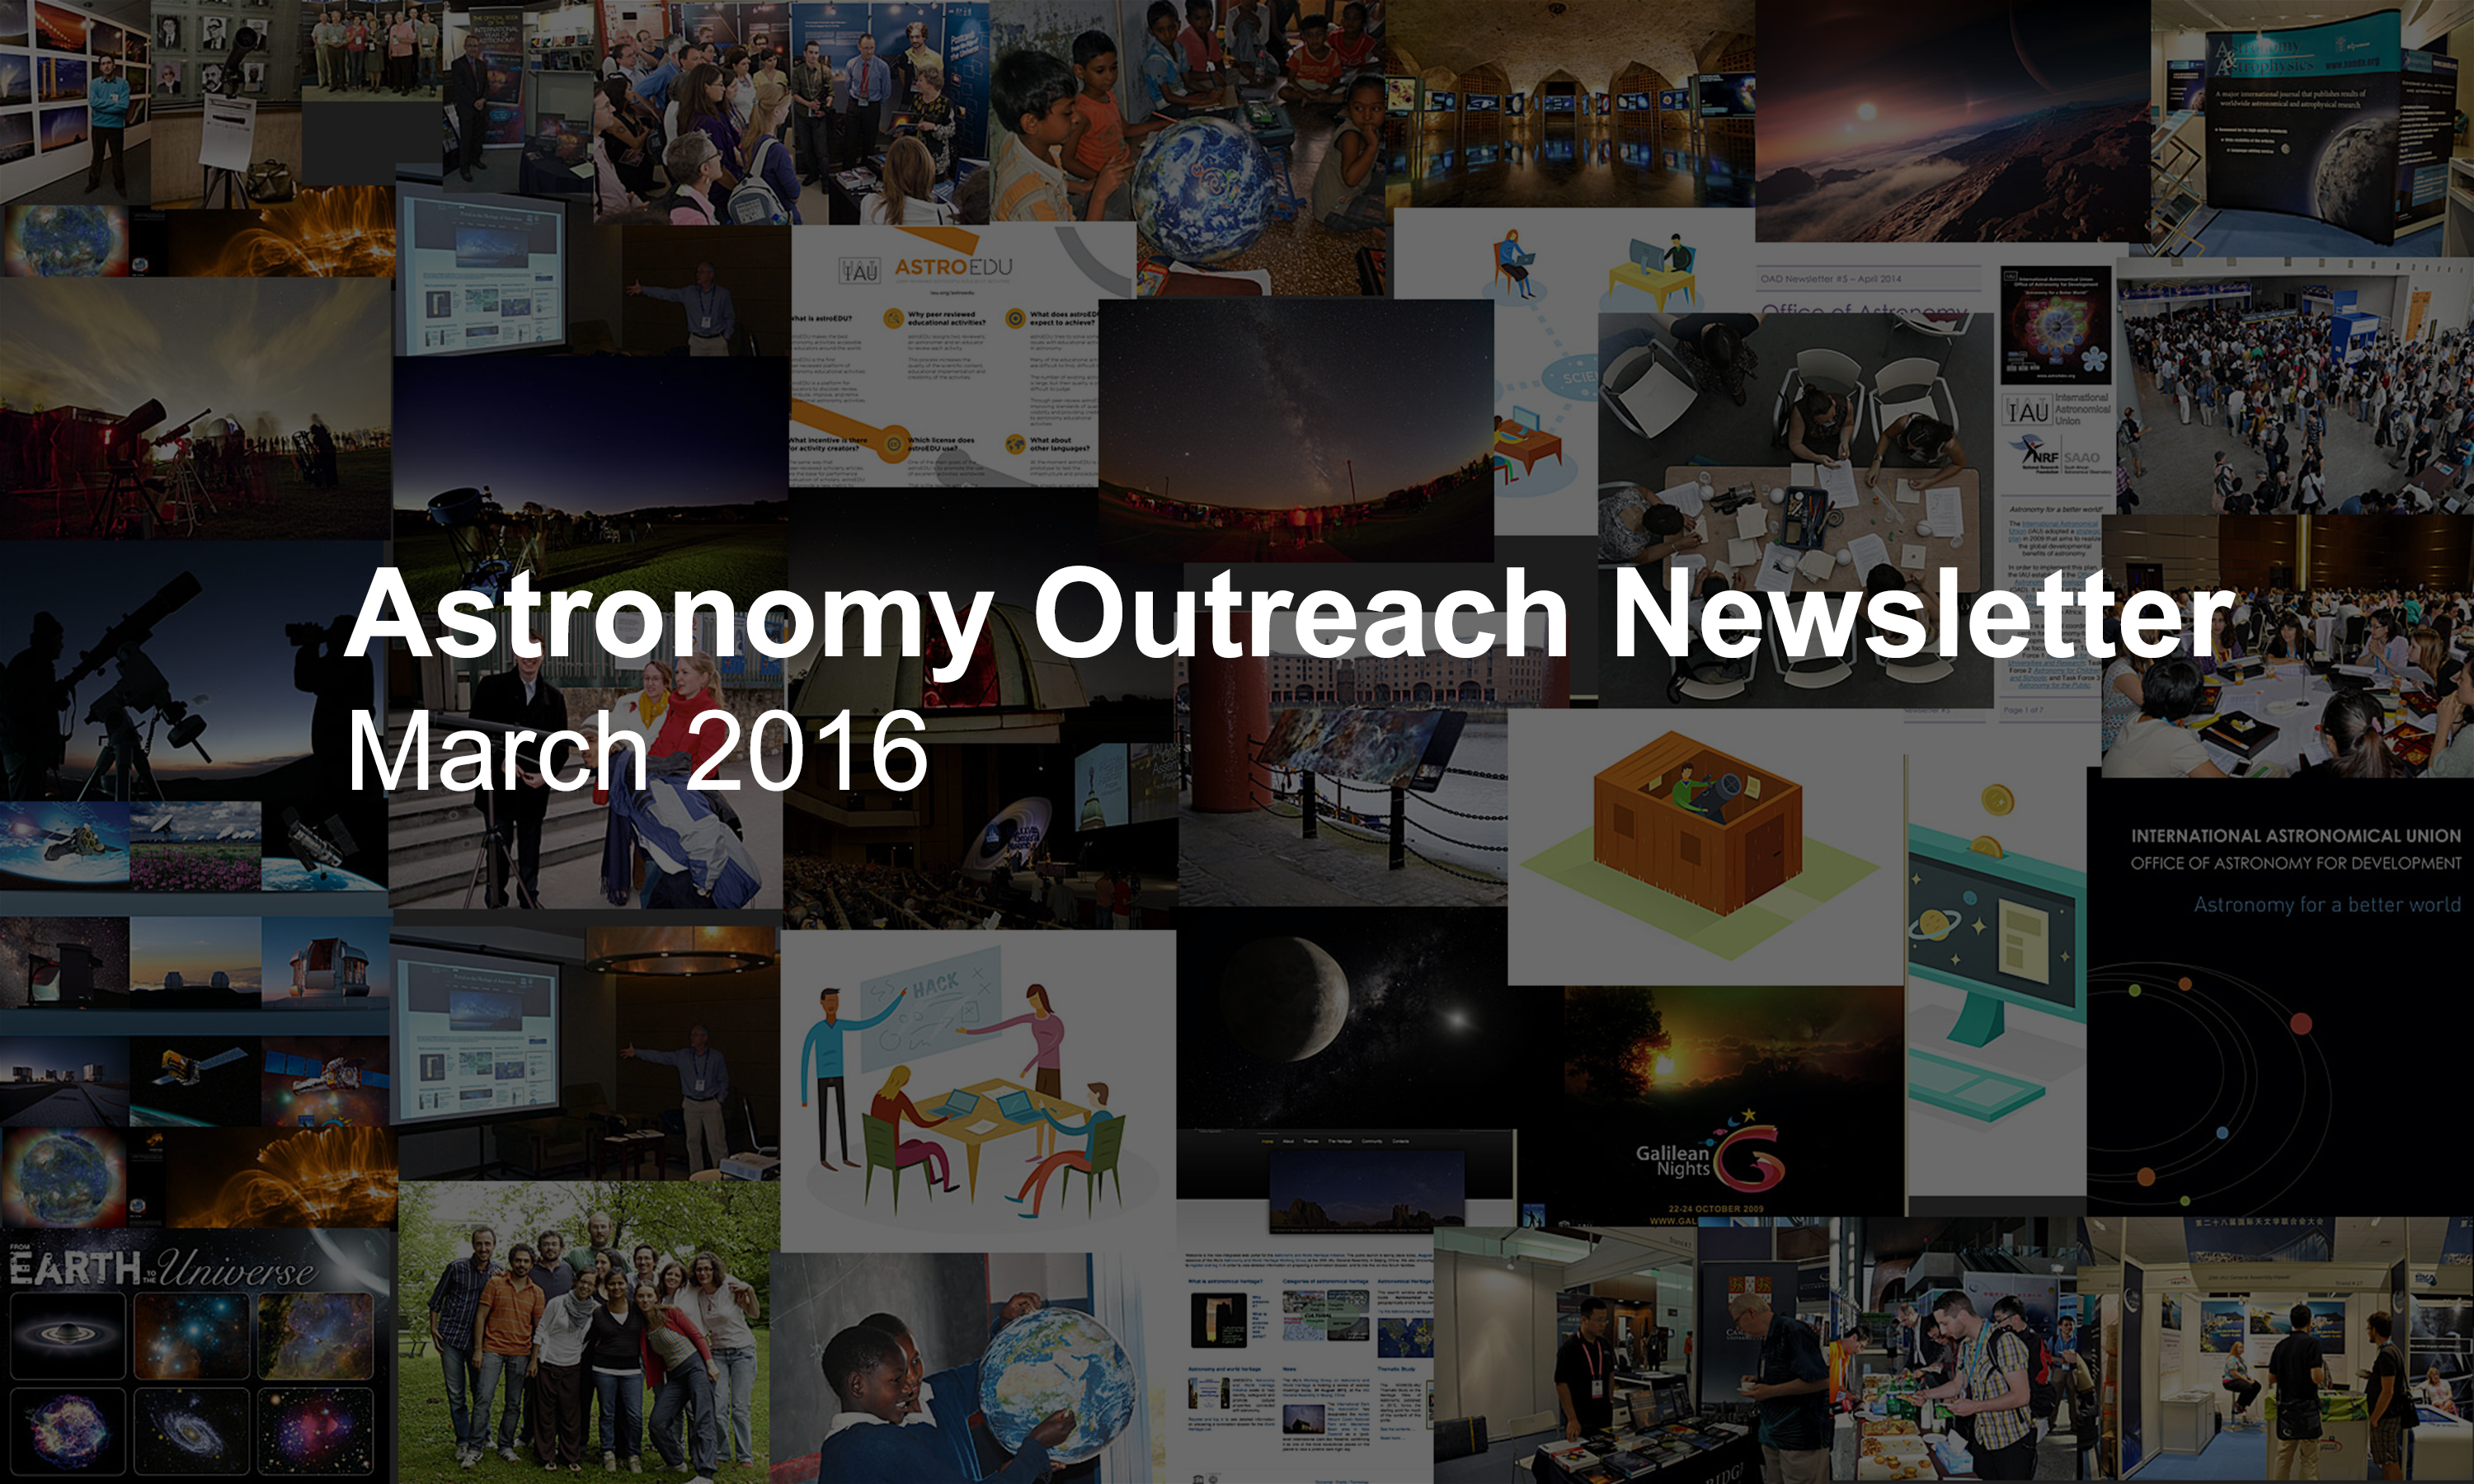

IAU Astronomy Outreach Newsletter #5 2016 (March 2016 #1)

IAU Astronomy Outreach Newsletter #5 2016 (March 2016 #1)

Credit: IAU